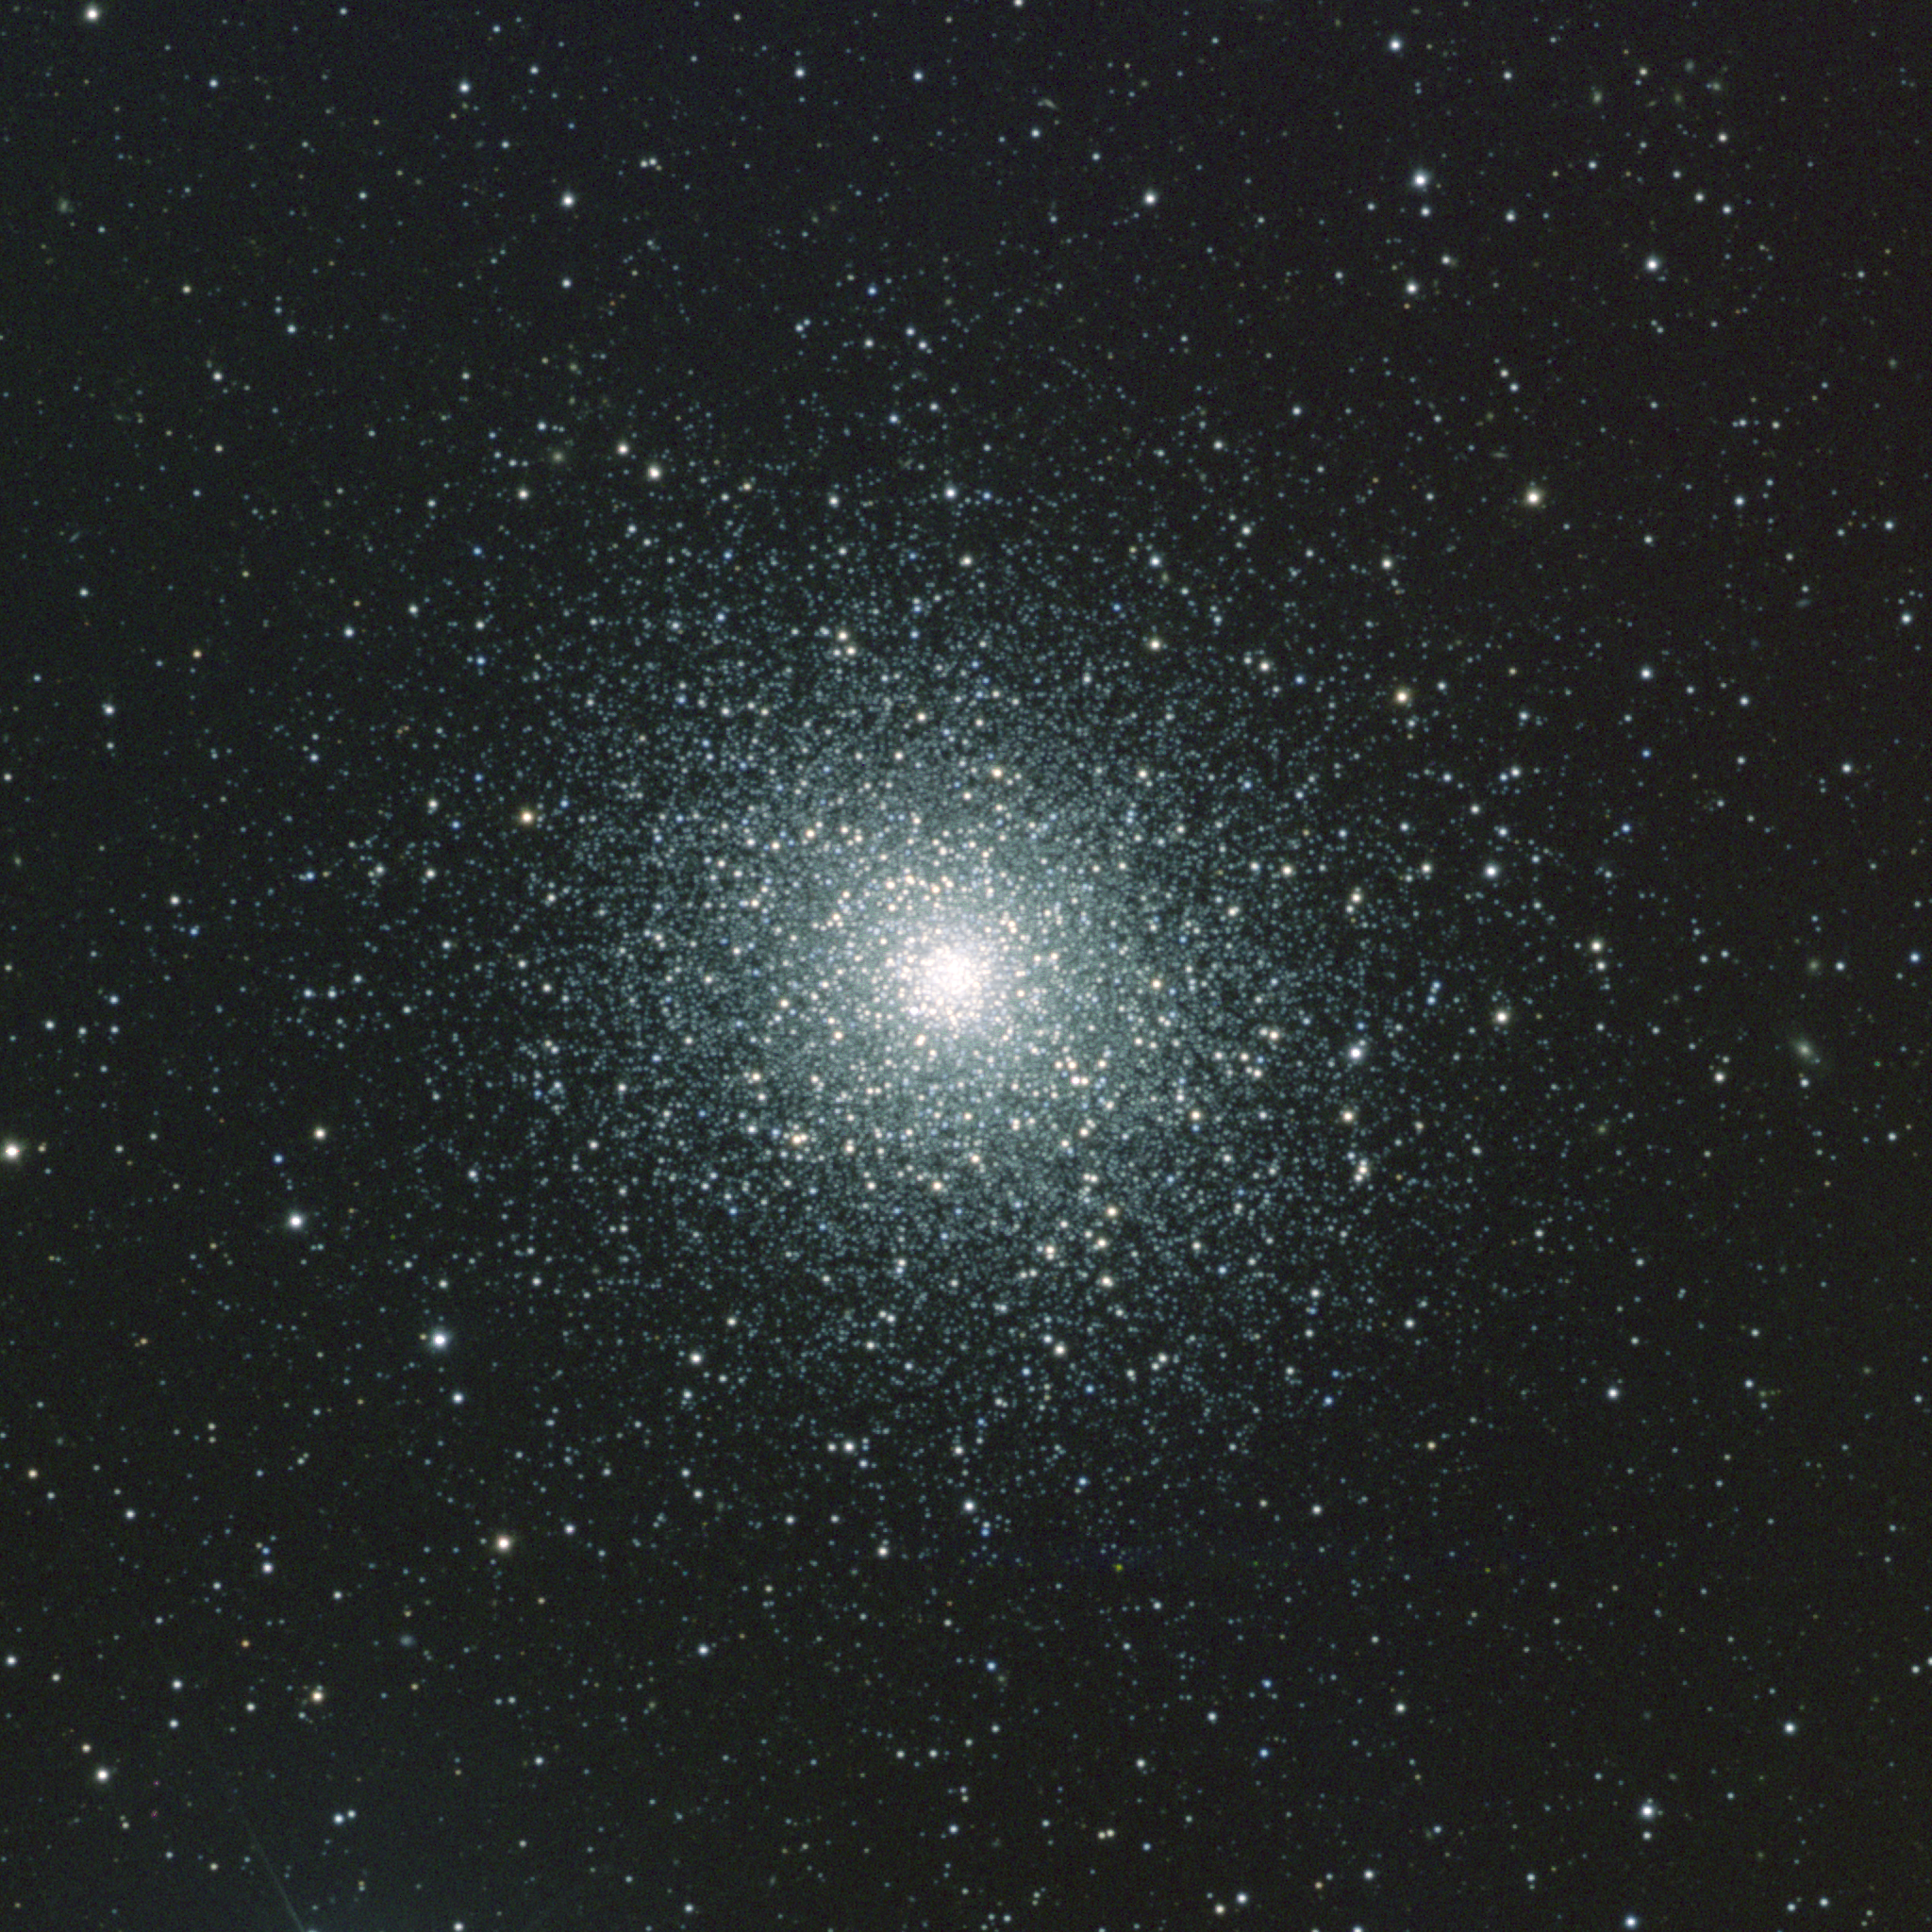

M5, NGC 5904

M5 is perhaps the most spectacular globular cluster visible from the northern hemisphere, and can even be seen under excellent conditions with the naked eye, in the constellation Serpens. It is elongated, one of the largest and one of the oldest clusters (maybe 13 billion years), and at a distance of almost 25000 light-years from us. This approximately true-color picture was created from fourteen images taken in June and July 1997 using BVR colors, at the Burrell Schmidt telescope of Case Western Reserve University's Warner and Swasey Observatory located on Kitt Peak, near Tucson, Arizona, during the Research Experiences for Undergraduates (REU) program operated at the Kitt Peak National Observatory and supported by the National Science Foundation. Image size 34.6 arc minutes.

Credit: Hillary Mathis, REU Program/NOIRLab/NSF/AURA